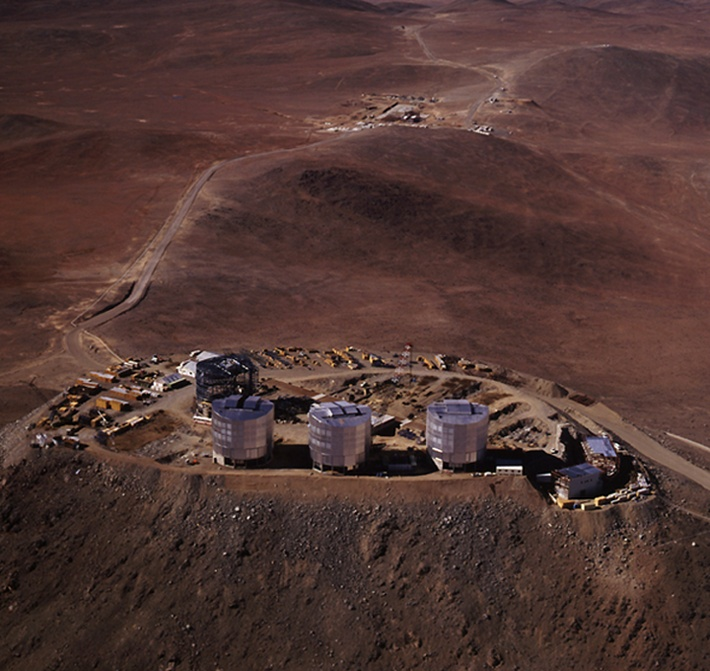

Aerial view of Paranal Observatory

Aerial view from north-west with the four main telescope enclosures in the foreground and the base camp with the new construction sites at the foot of the mountain in the background.

Credit: ESO